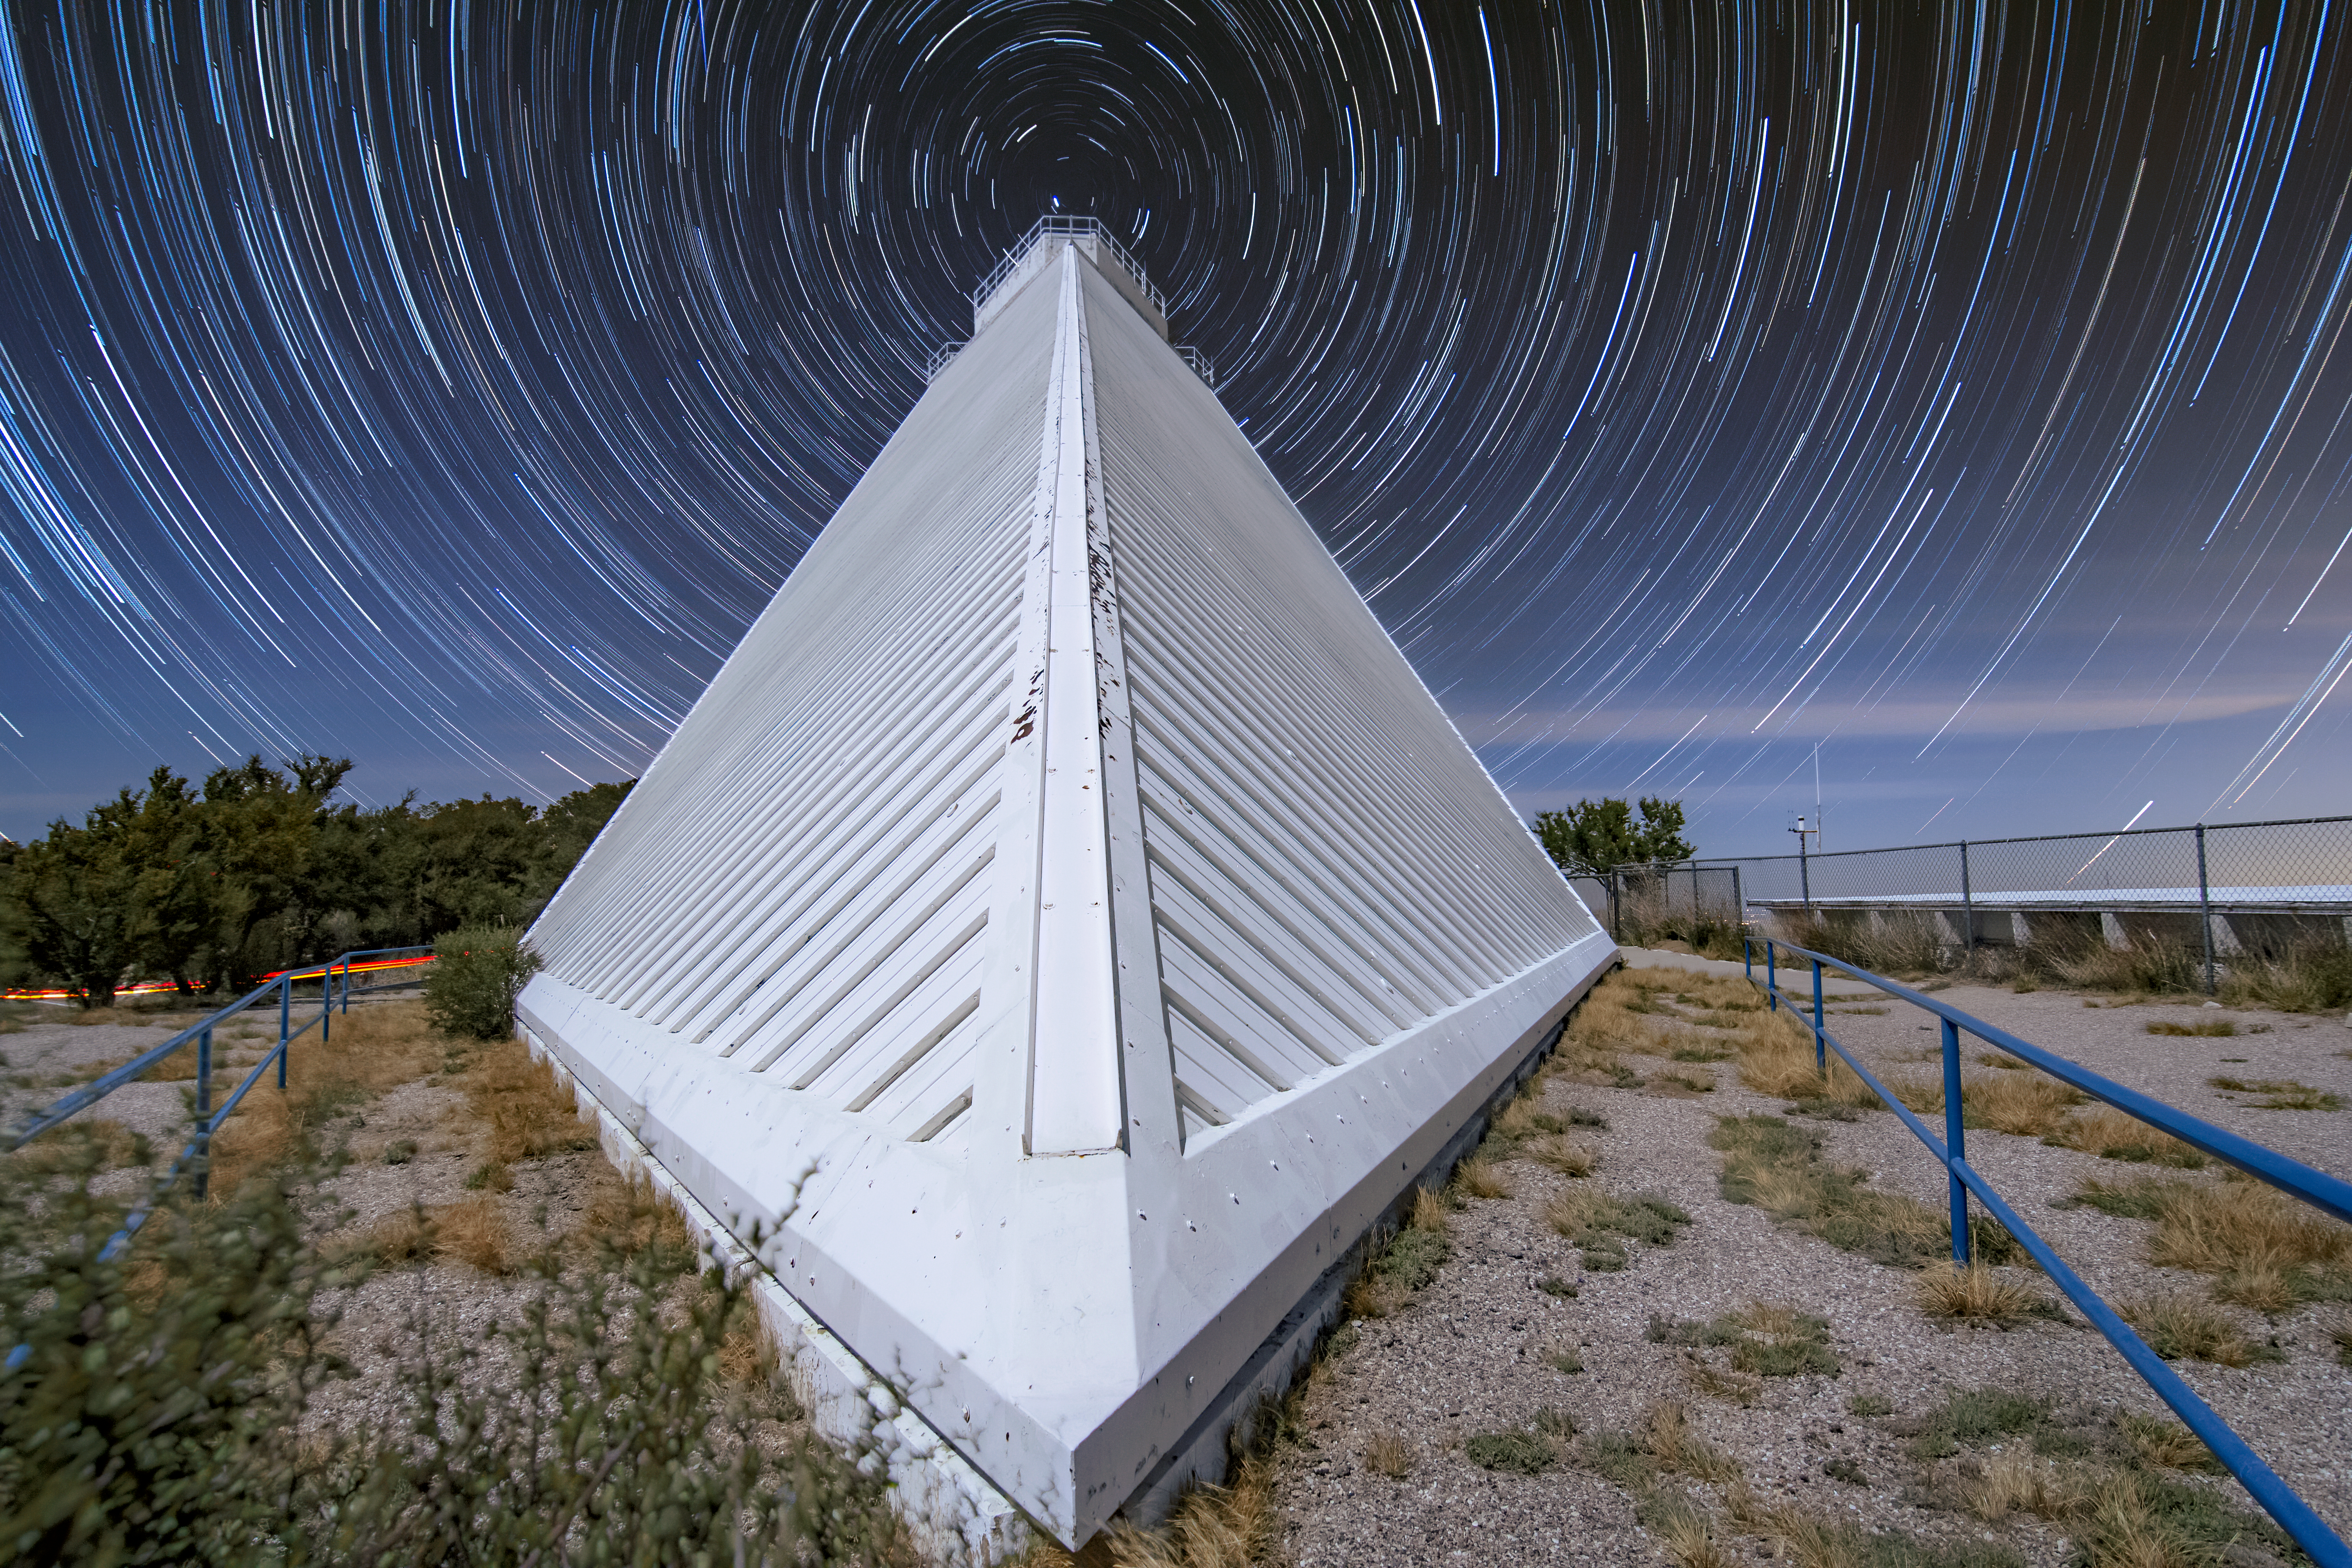

Stairway to the Stars

In this image it looks as though you could run up this white stair-like path and dive straight into a rippling pool of stars. In fact, the steep structure is the McMath-Pierce Solar Telescope, based at Kitt Peak National Observatory (KPNO), a Program of NSF NOIRLab. The swirling effect of the stars is the result of a clever astrophotography technique, where an extremely long exposure is used to take an image. In this case, however, multiple short exposures were captured and combined in post-processing. Over several hours, the rotation of the Earth produces an imaging effect called star trails which record the motion of the stars across the sky. The McMath-Pierce Solar Telescope is no longer observing the Sun, but the interior of the facility is currently being renovated to become the Windows on the Universe Center for Astronomy Outreach.

Credit: KPNO/NOIRLab/NSF/AURA/R. T. Sparks